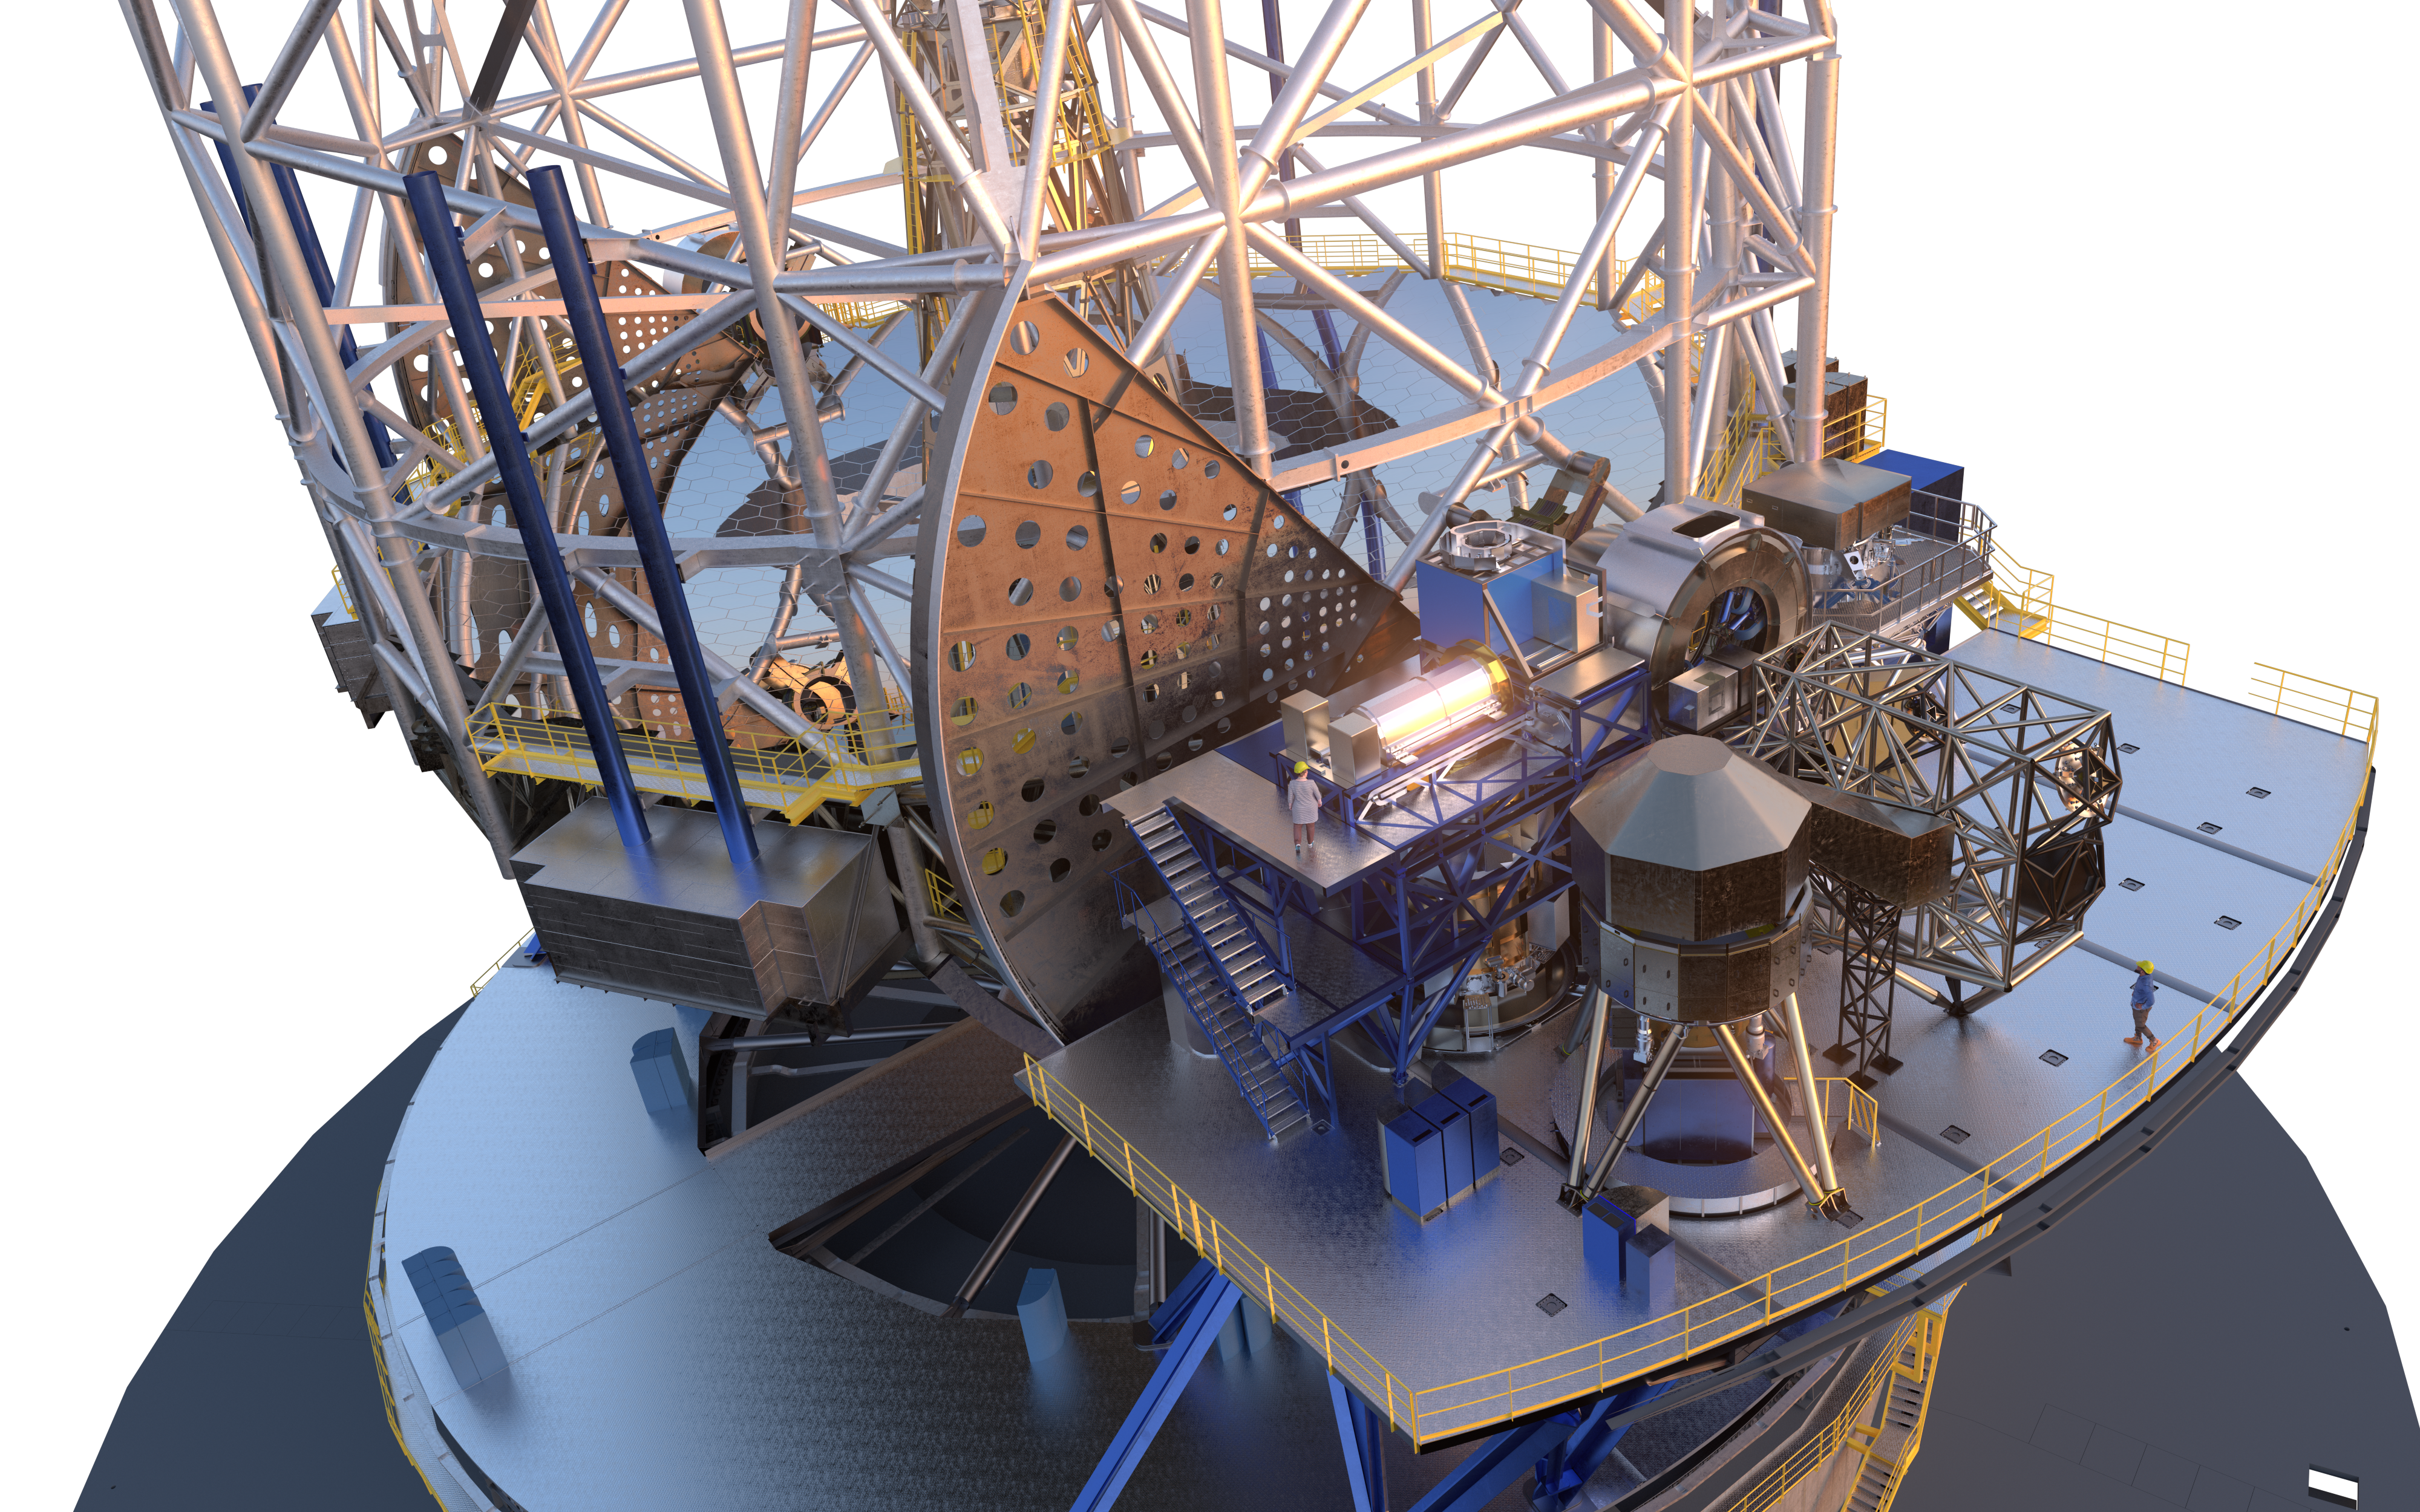

ELT platform showing its first set of instruments

This rendering shows how part of ESO's Extremely Large Telescope (ELT) will look like. It showcases the telescope structure and one of its side plaftorms (called Nasmyth platforms) where the science instruments will be located.

Credit: ESO/L. Calçada